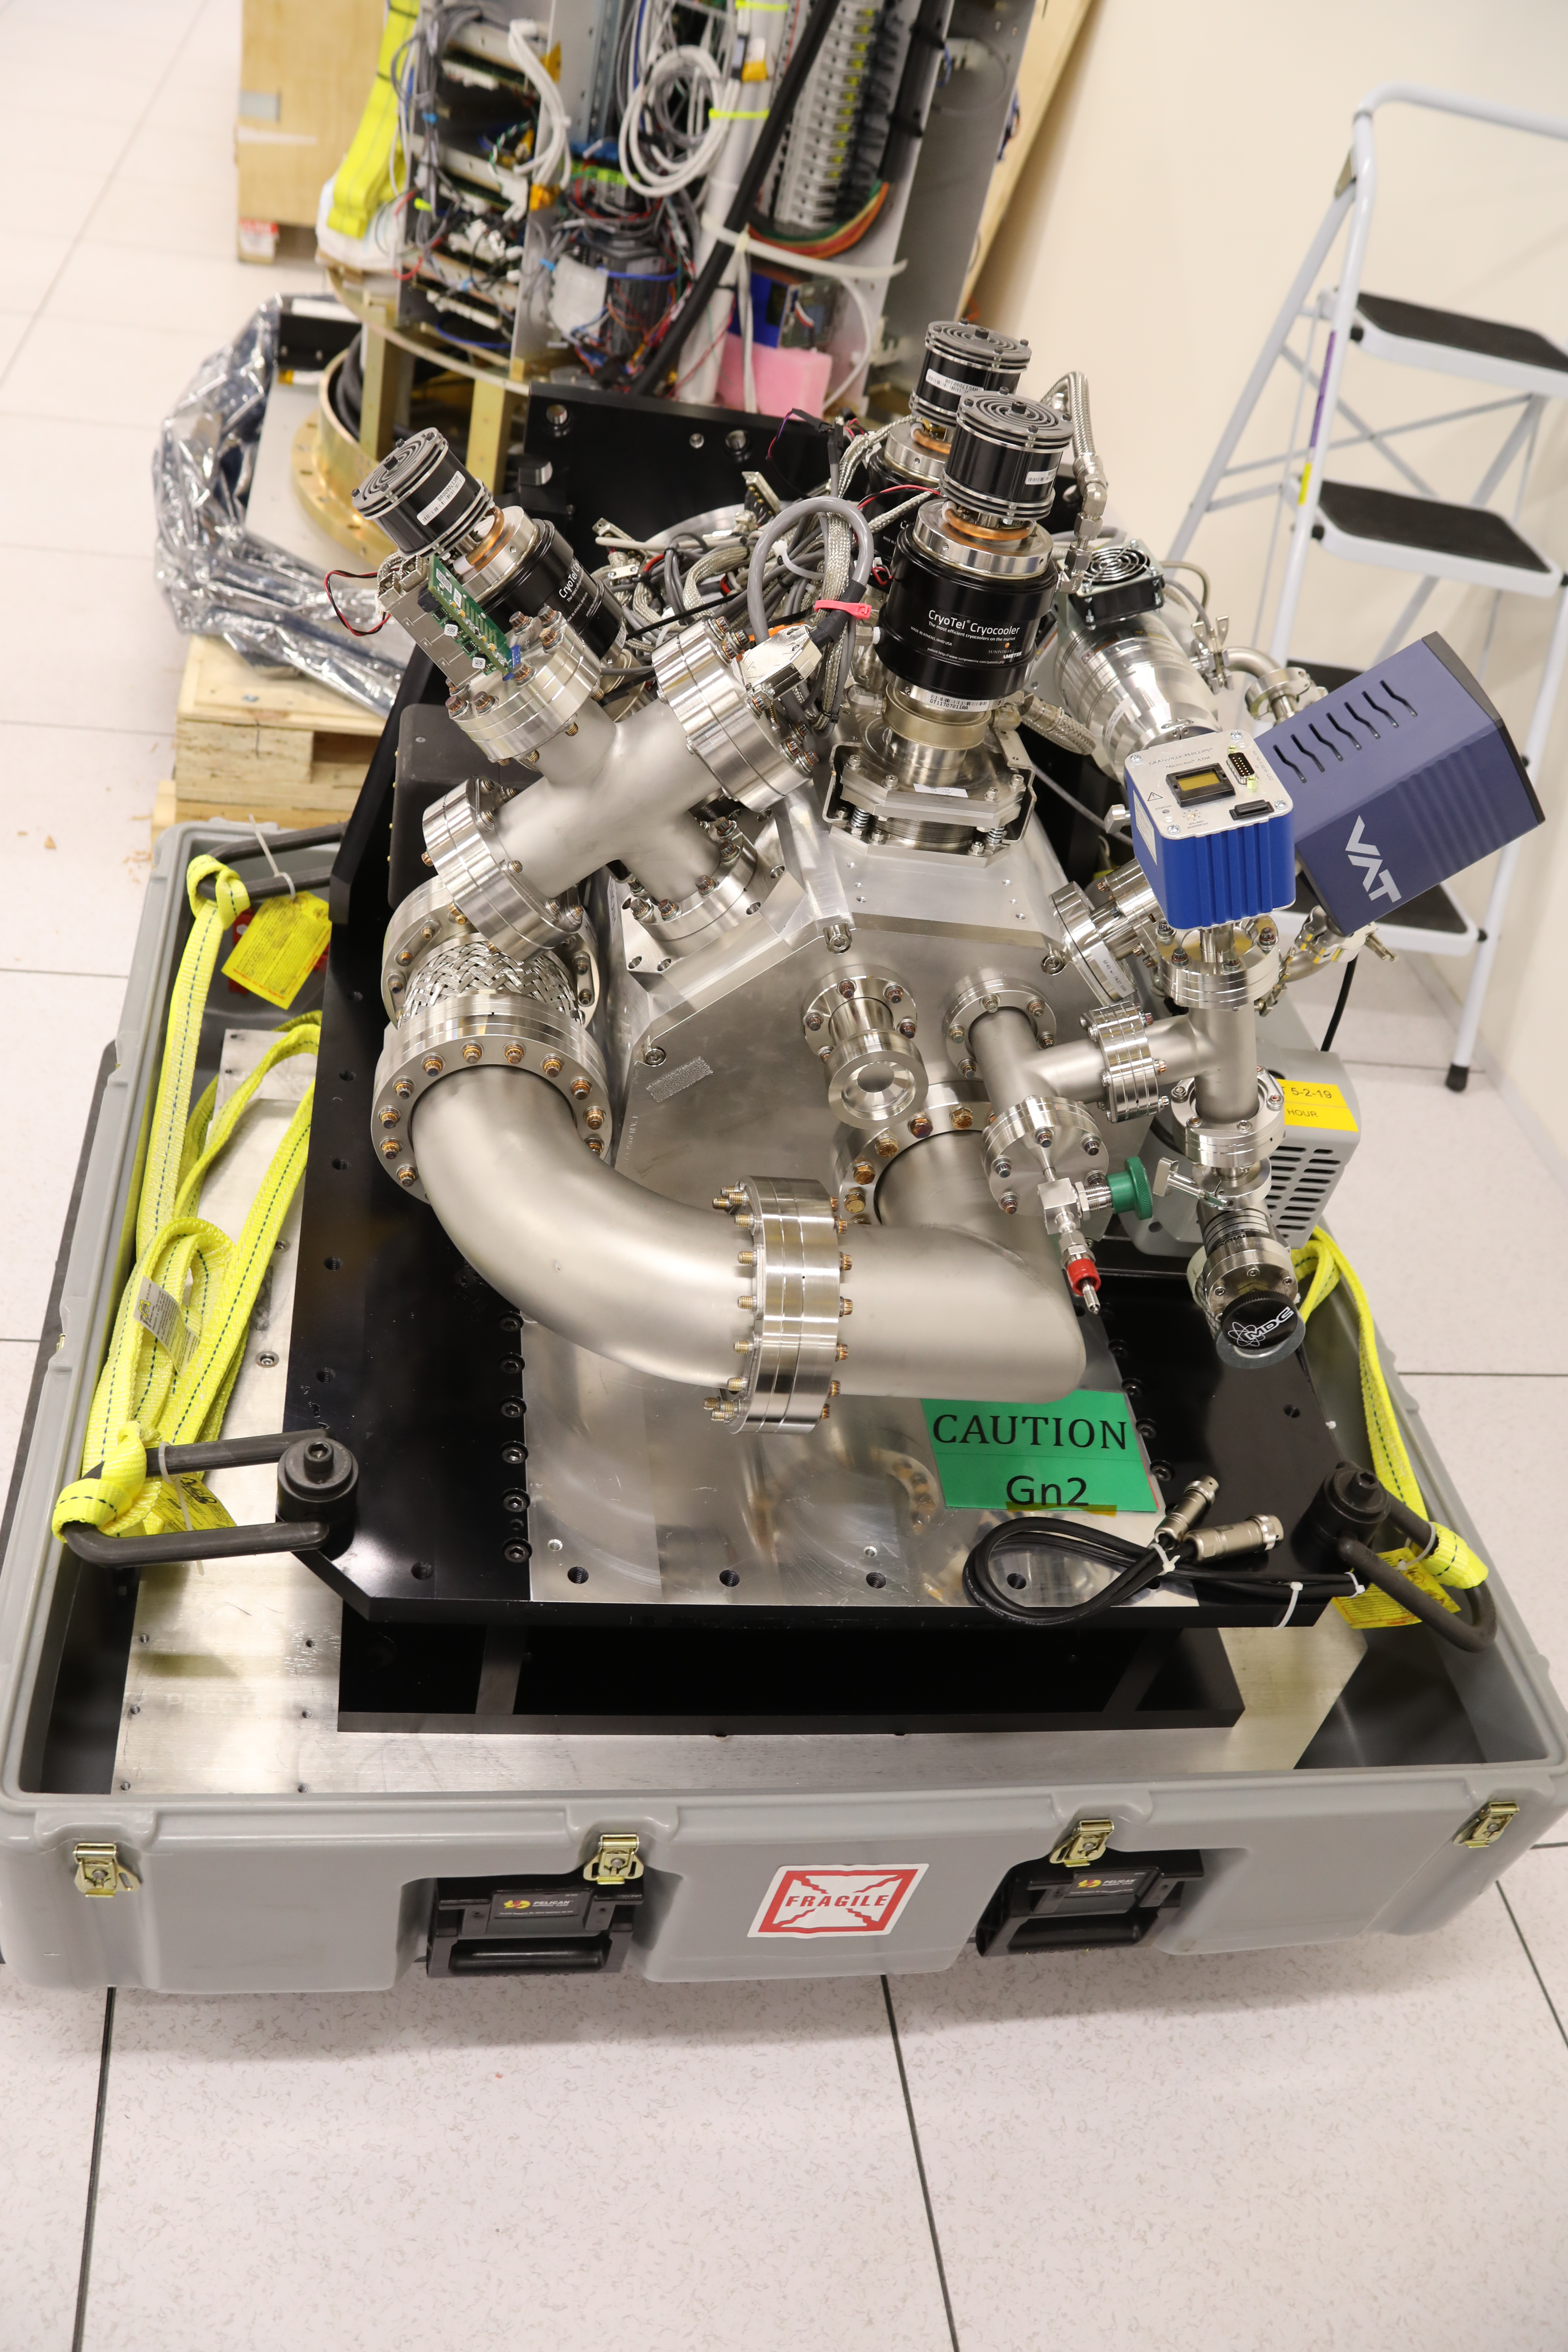

ComCam in La Serena

The Rubin Observatory Commissioning Camera (ComCam) shipped from Tucson, AZ, on March 16th and arrived safely in Chile in early April. Because of the summit construction shutdown (due to safety concerns about COVID-19 pandemic), the ComCam team set up an instrument lab at the AURA Base Facility in La Serena in order to confirm that ComCam had arrived undamaged. There was some extra space in the Base Facility Data Center server room for the temporary lab—this solution ensured plenty of isolated space for working, but also made network connectivity to the ComCam and other observatory servers relatively straightforward

Credit: Rubin Observatory/NSF/AURA